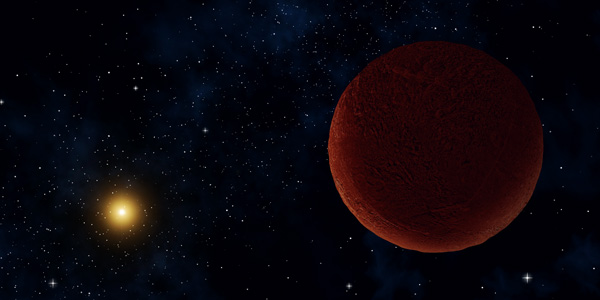

Artist concept of the planetary body Deedee

Artist concept of the planetary body 2014 UZ224, more informally known as DeeDee. ALMA was able to observe the faint millimeter-wavelength “glow” emitted by the object, confirming it is roughly 635 kilometers across. At this size, DeeDee should have enough mass to be spherical, the criteria necessary for astronomers to consider it a dwarf planet, though it has yet to receive that official designation.

Credit: Alexandra Angelich (NRAO/AUI/NSF) |